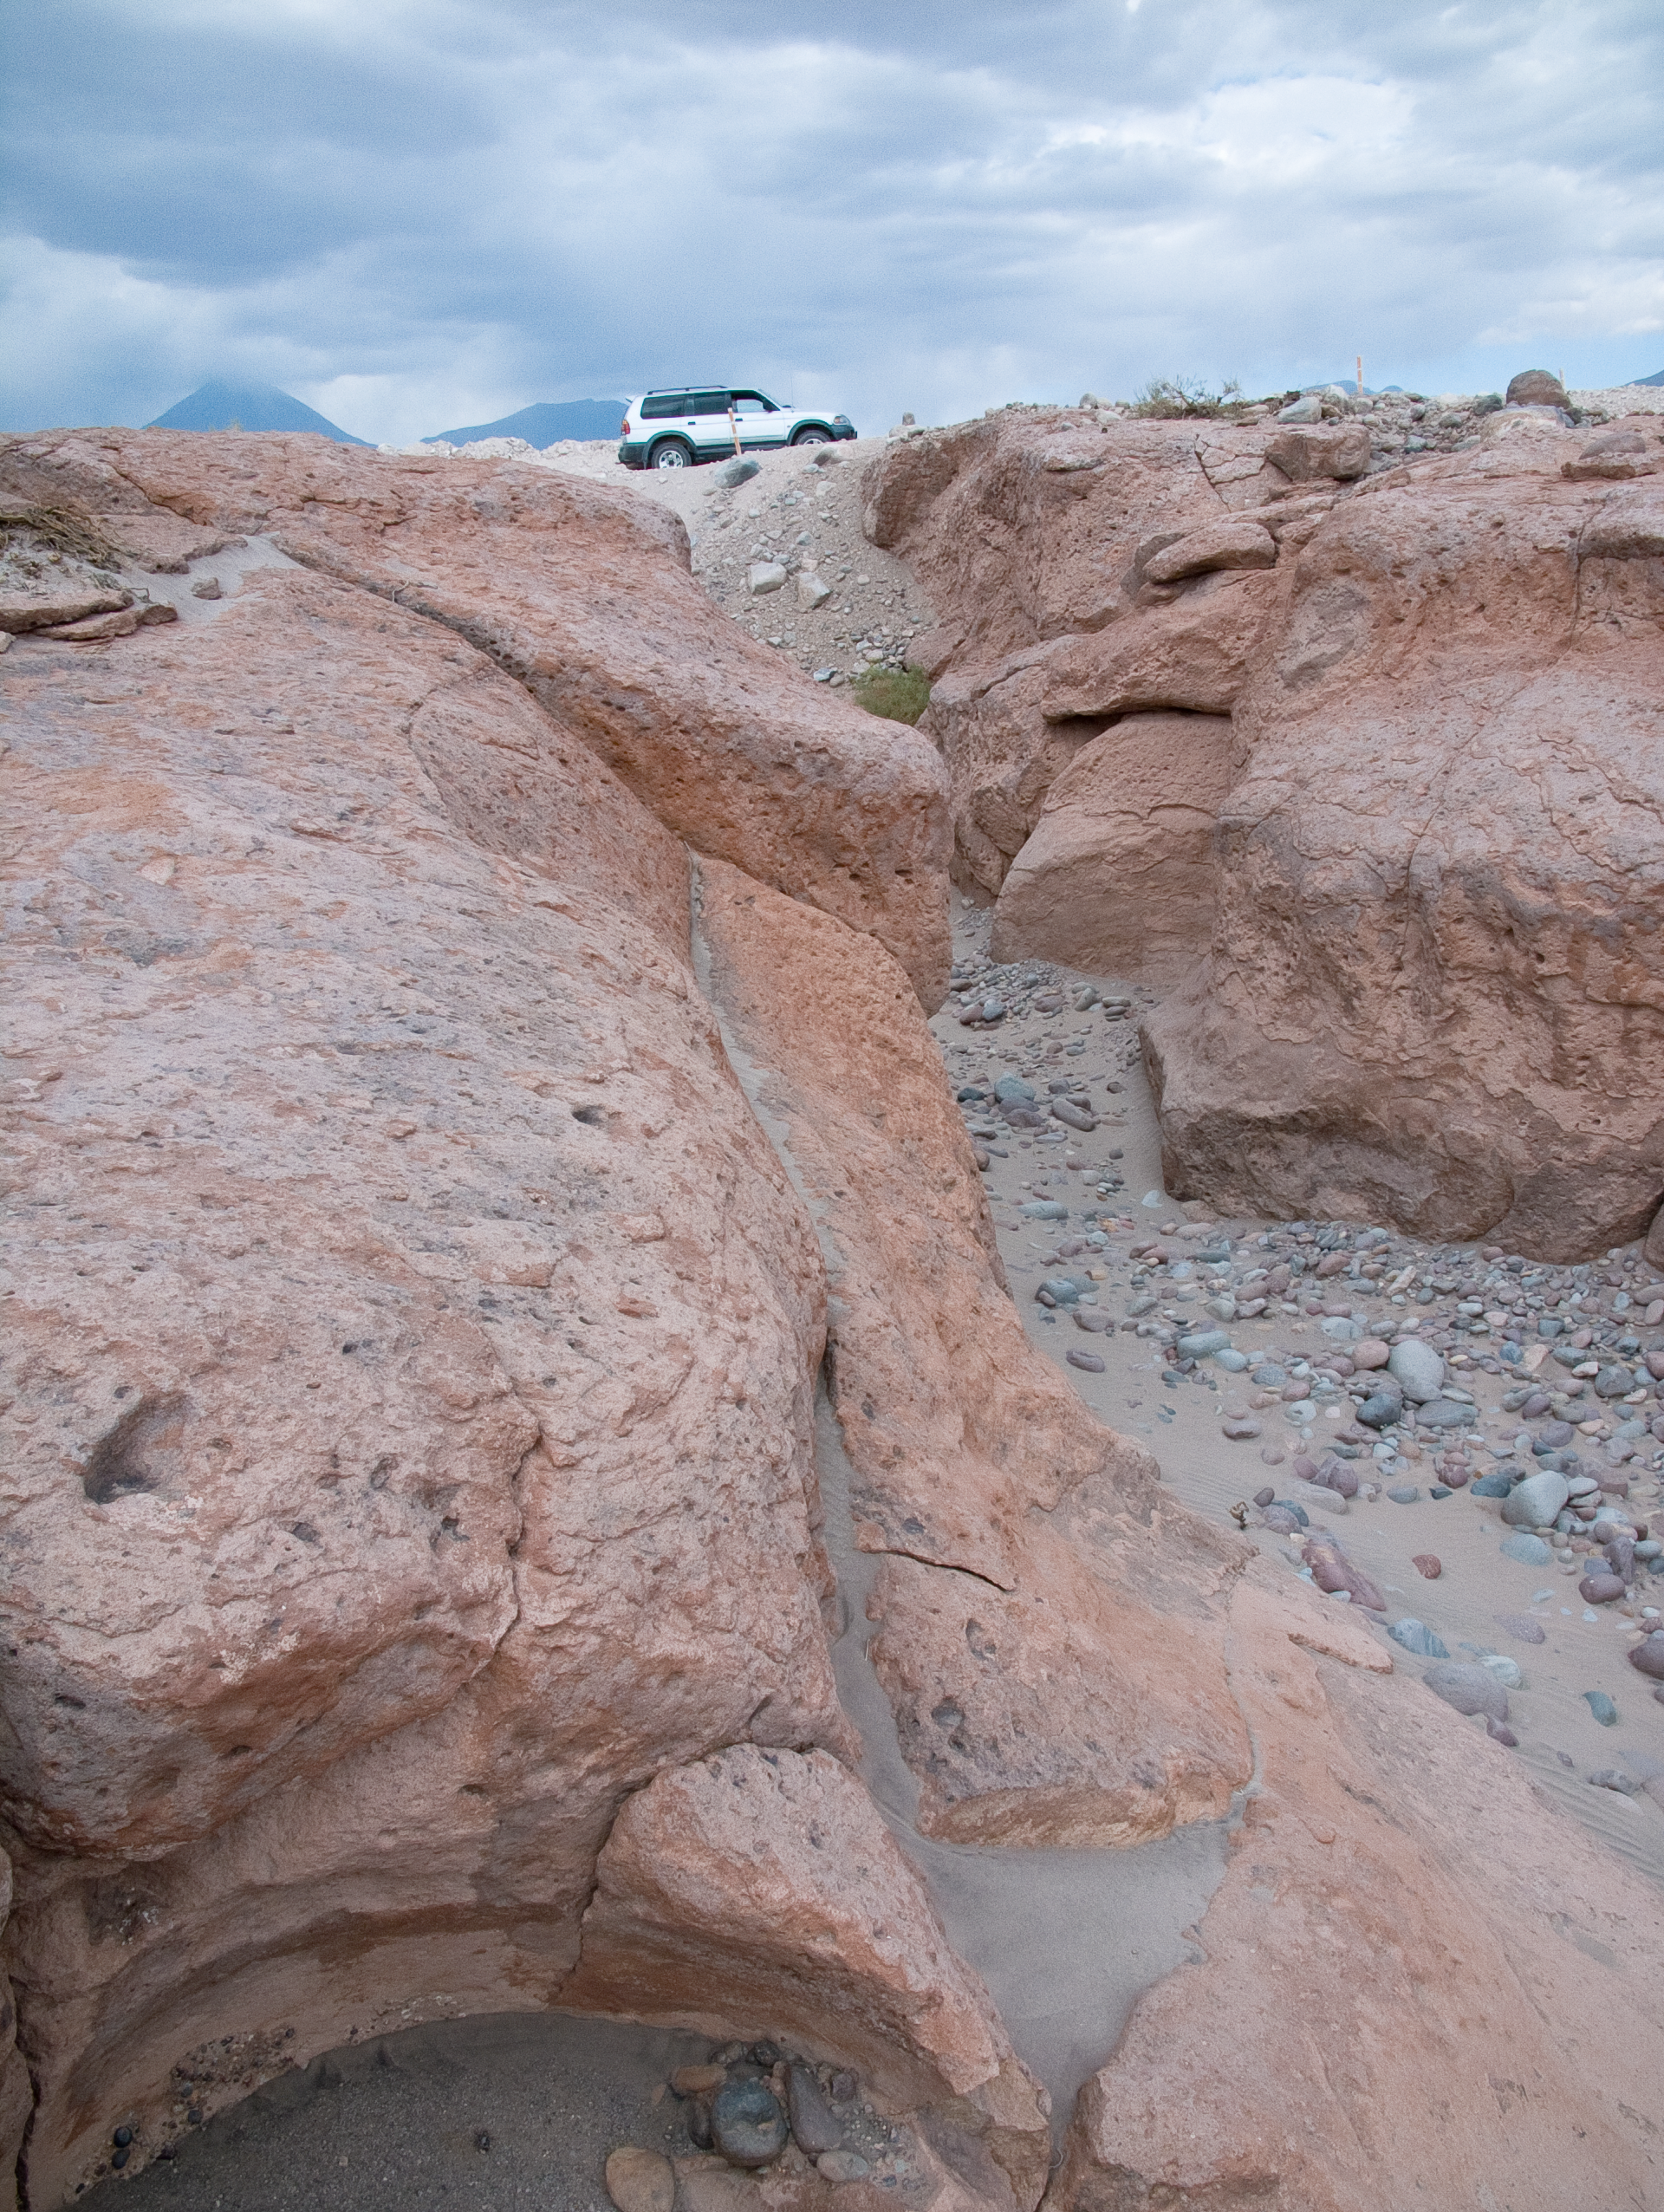

The terrain at the ALMA site

In the picture, a typical reddish rock formation along the road that goes up to the Chajnantor plateau, home of the Atacama Large Millimeter/submillimeter Array. Around and above the ALMA Operations Support Facility (OSF), located on the same road at 2900 m altitude, many grooves and gullies produced by the water flow, which was probably more abundant in the past, can be observed.

Credit: ALMA (ESO/NAOJ/NRAO)